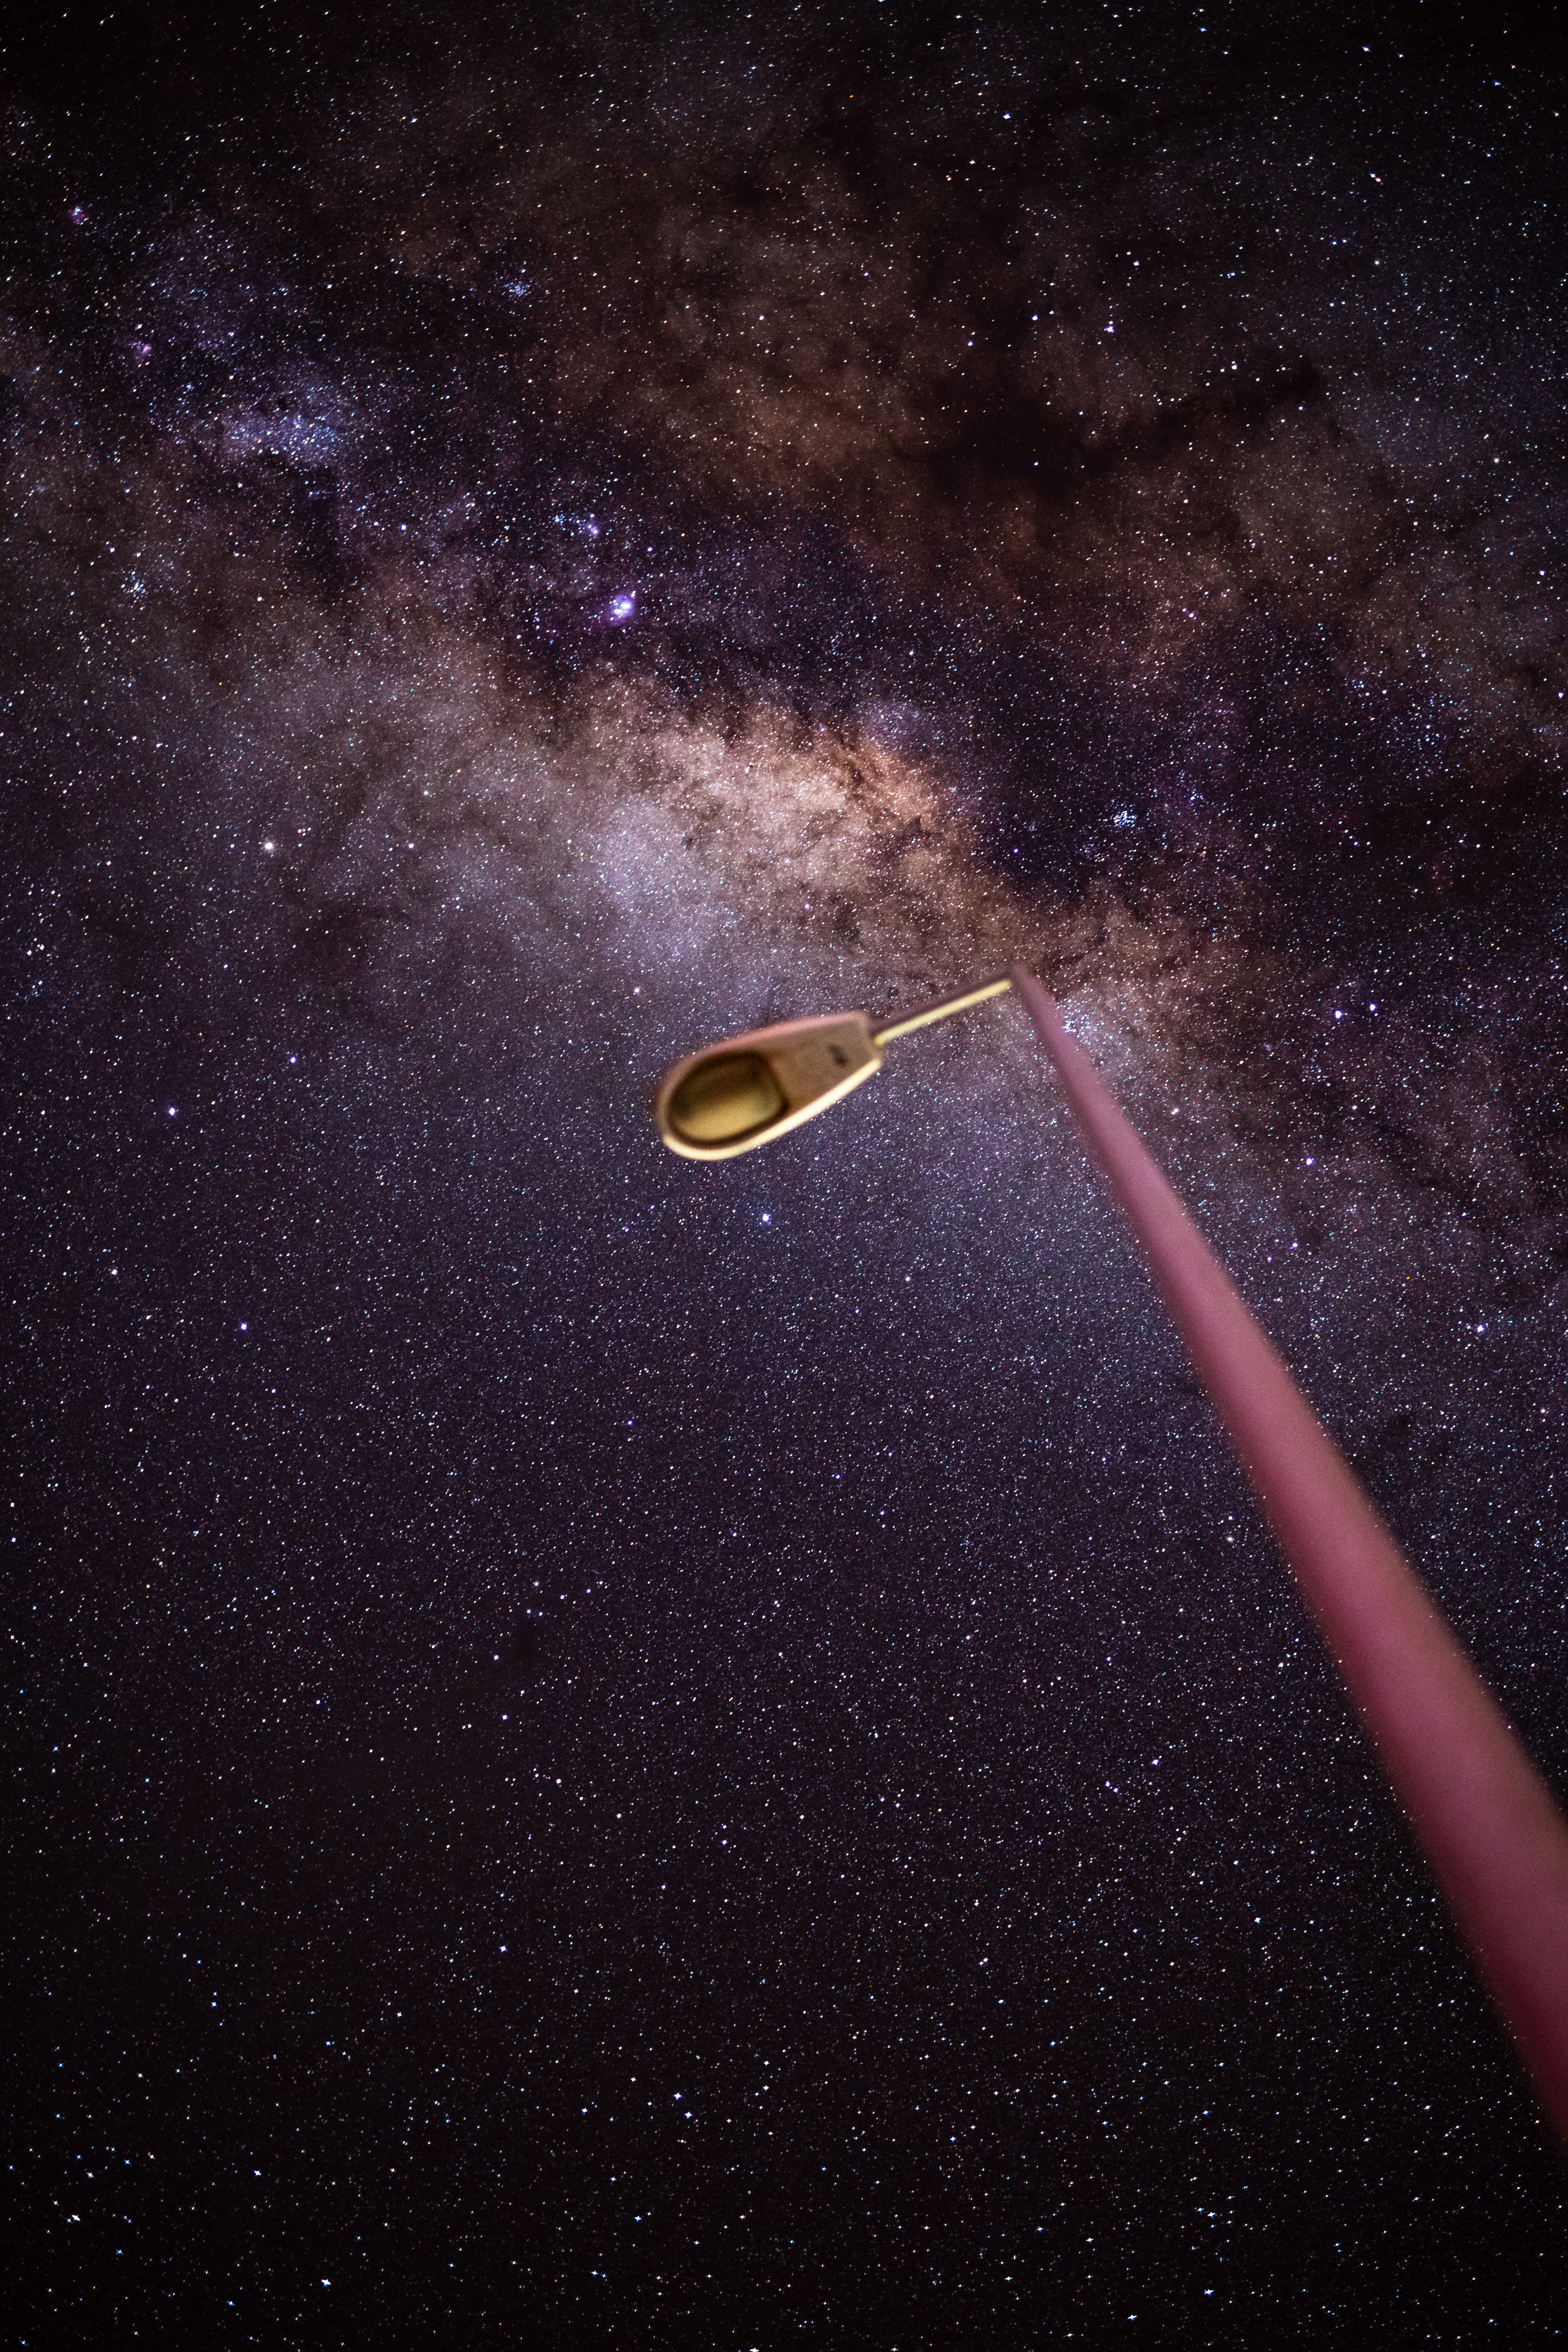

ALMA Street Light

Outside the ALMA Operations Support Facility (OSF), one of the highest altitude buildings in the world, fixtures are used sparingly to prevent light pollution from contaminating the incredible night sky. You can imagine that none of the stars in this photograph would have been visible if this light were on.

Credit: NSF/ AUI/ NSF NRAO/ B.Foott